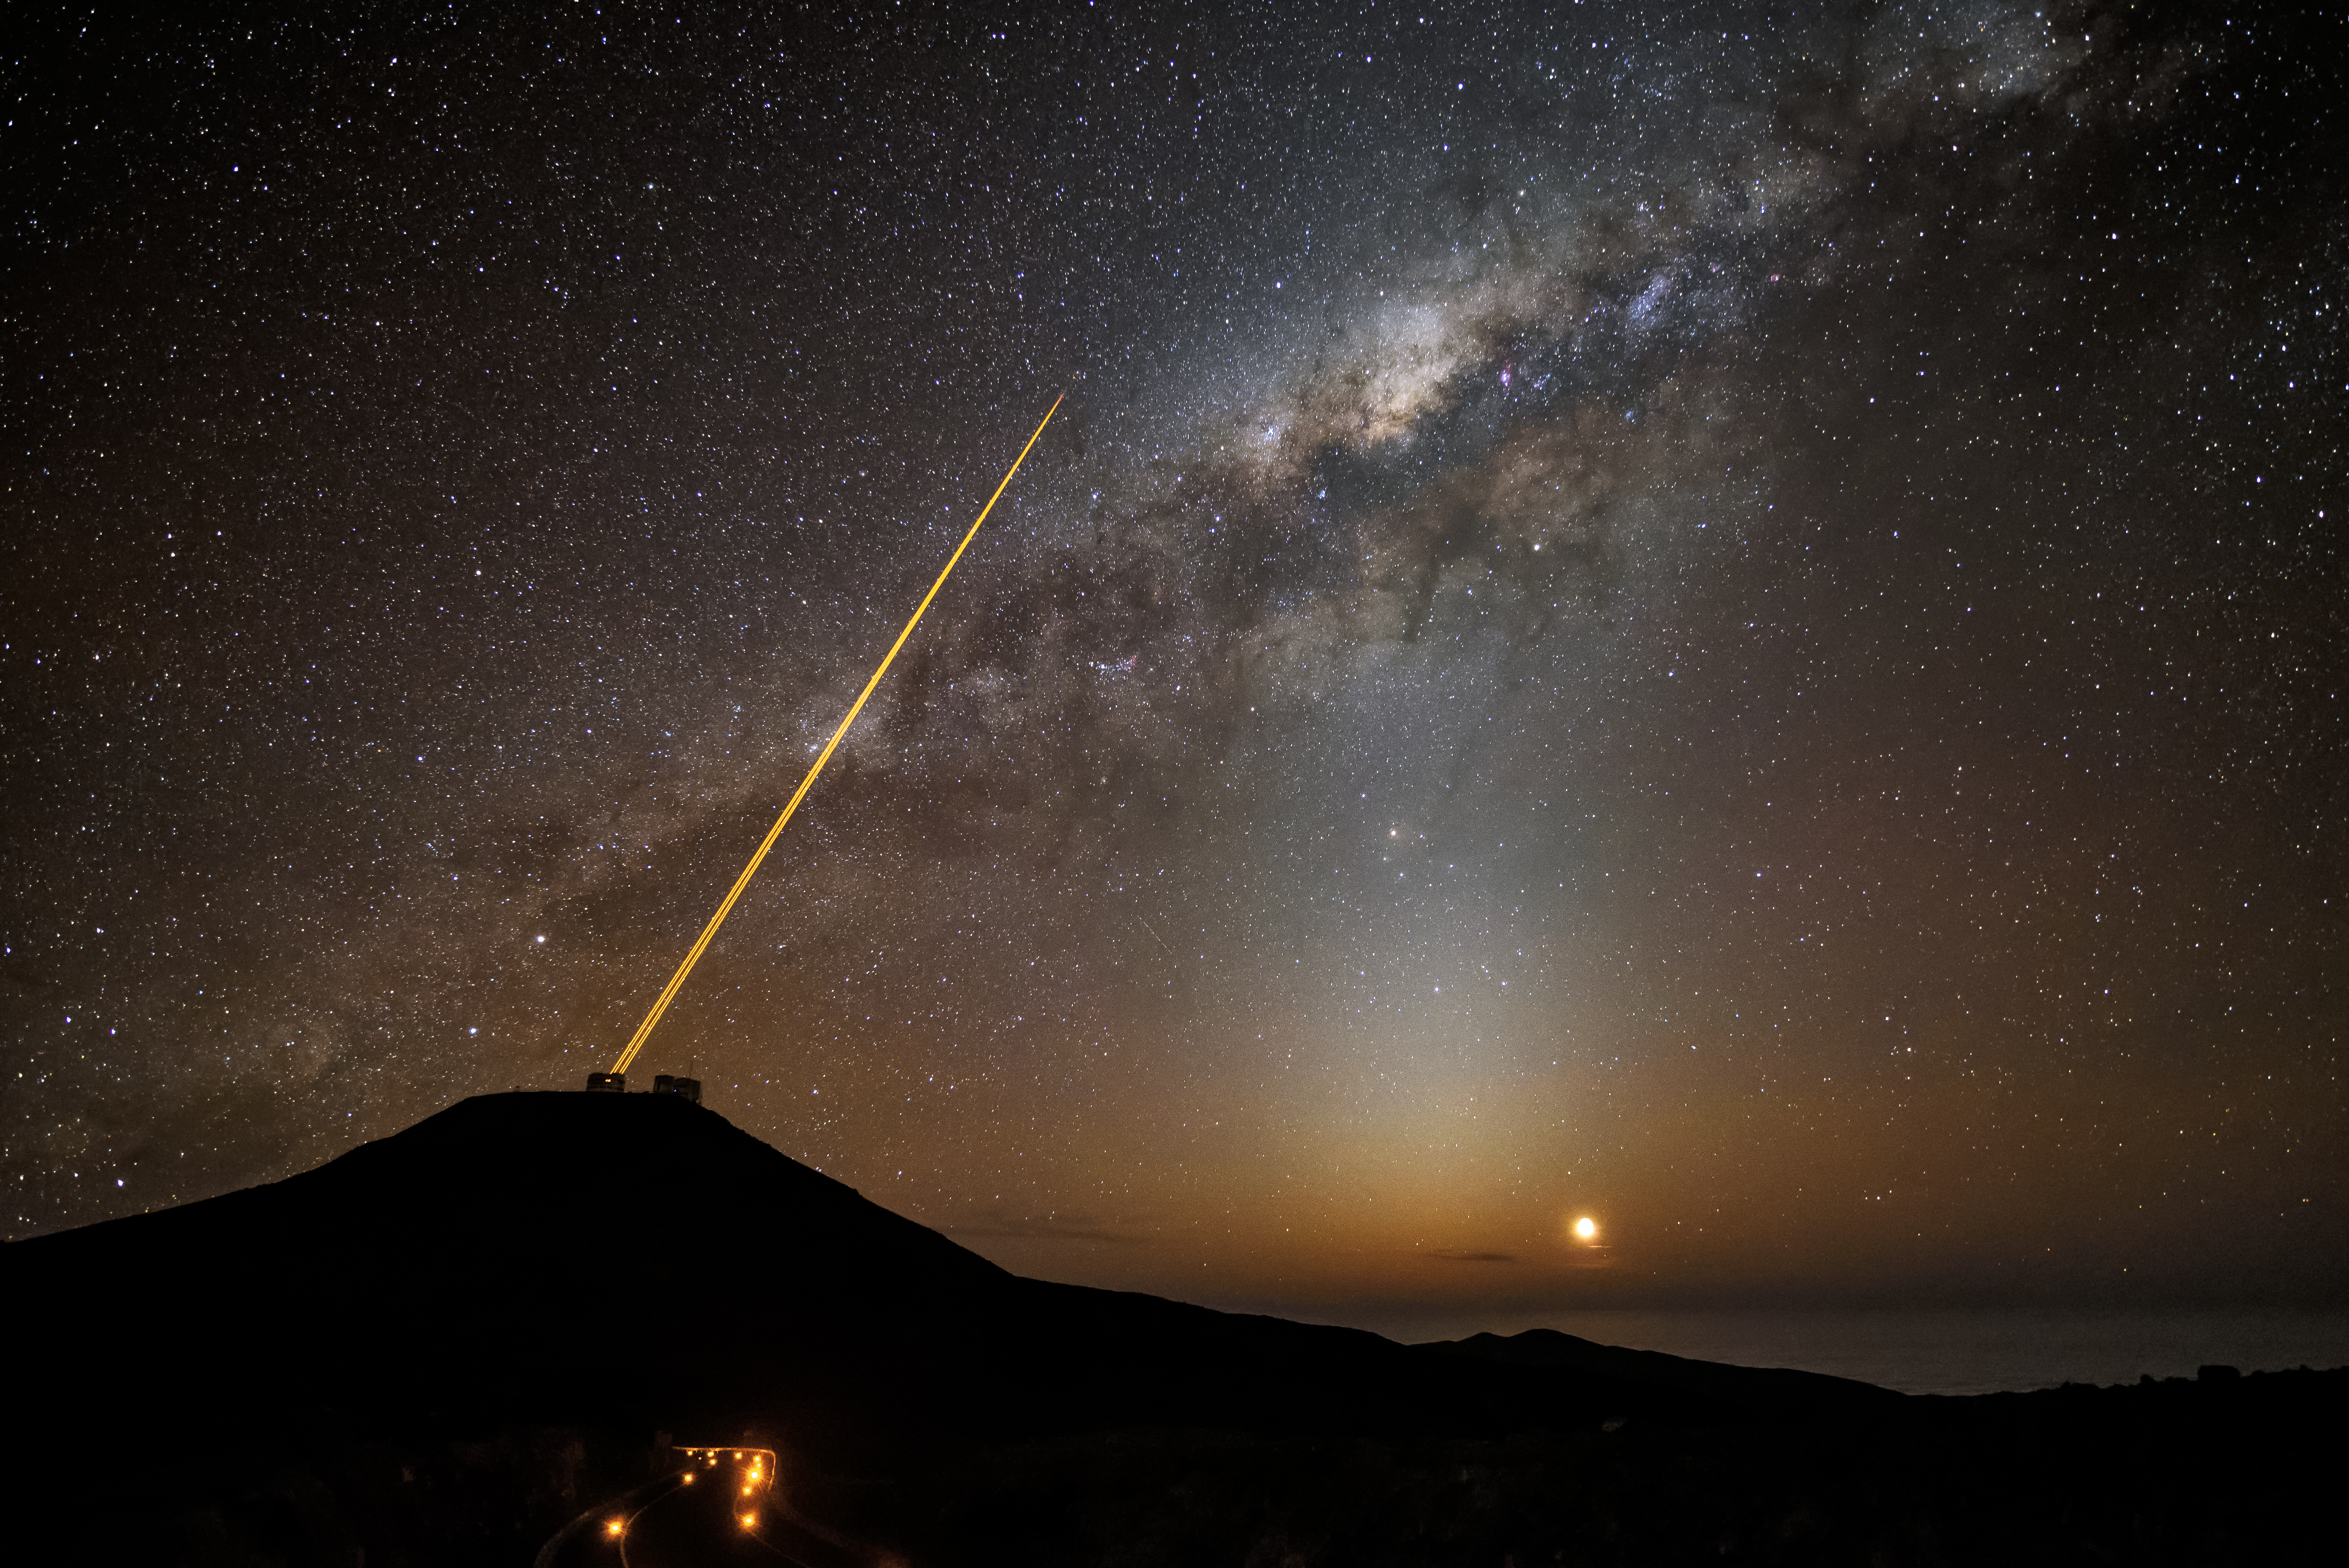

The VLT and the radiant Milky Way

Night begins and a radiant Milky Way appears in the clear skies of the Atacama desert. The Very Large Telescope (VLT), situated at ESO's Paranal Observatory in Chile starts its nighttime observations.

The two laser beams from the VLT are pointed towards the sky and create "fake stars". These fake stars are part of the technique known as Adaptive optics, and are detected by sensors, which use them to measure atmospheric distortions. Once the distortions are known, this information can be used to correct astronomical images, greatly improving their quality.

Credit: G. Hüdepohl (atacamaphoto.com)/ESO